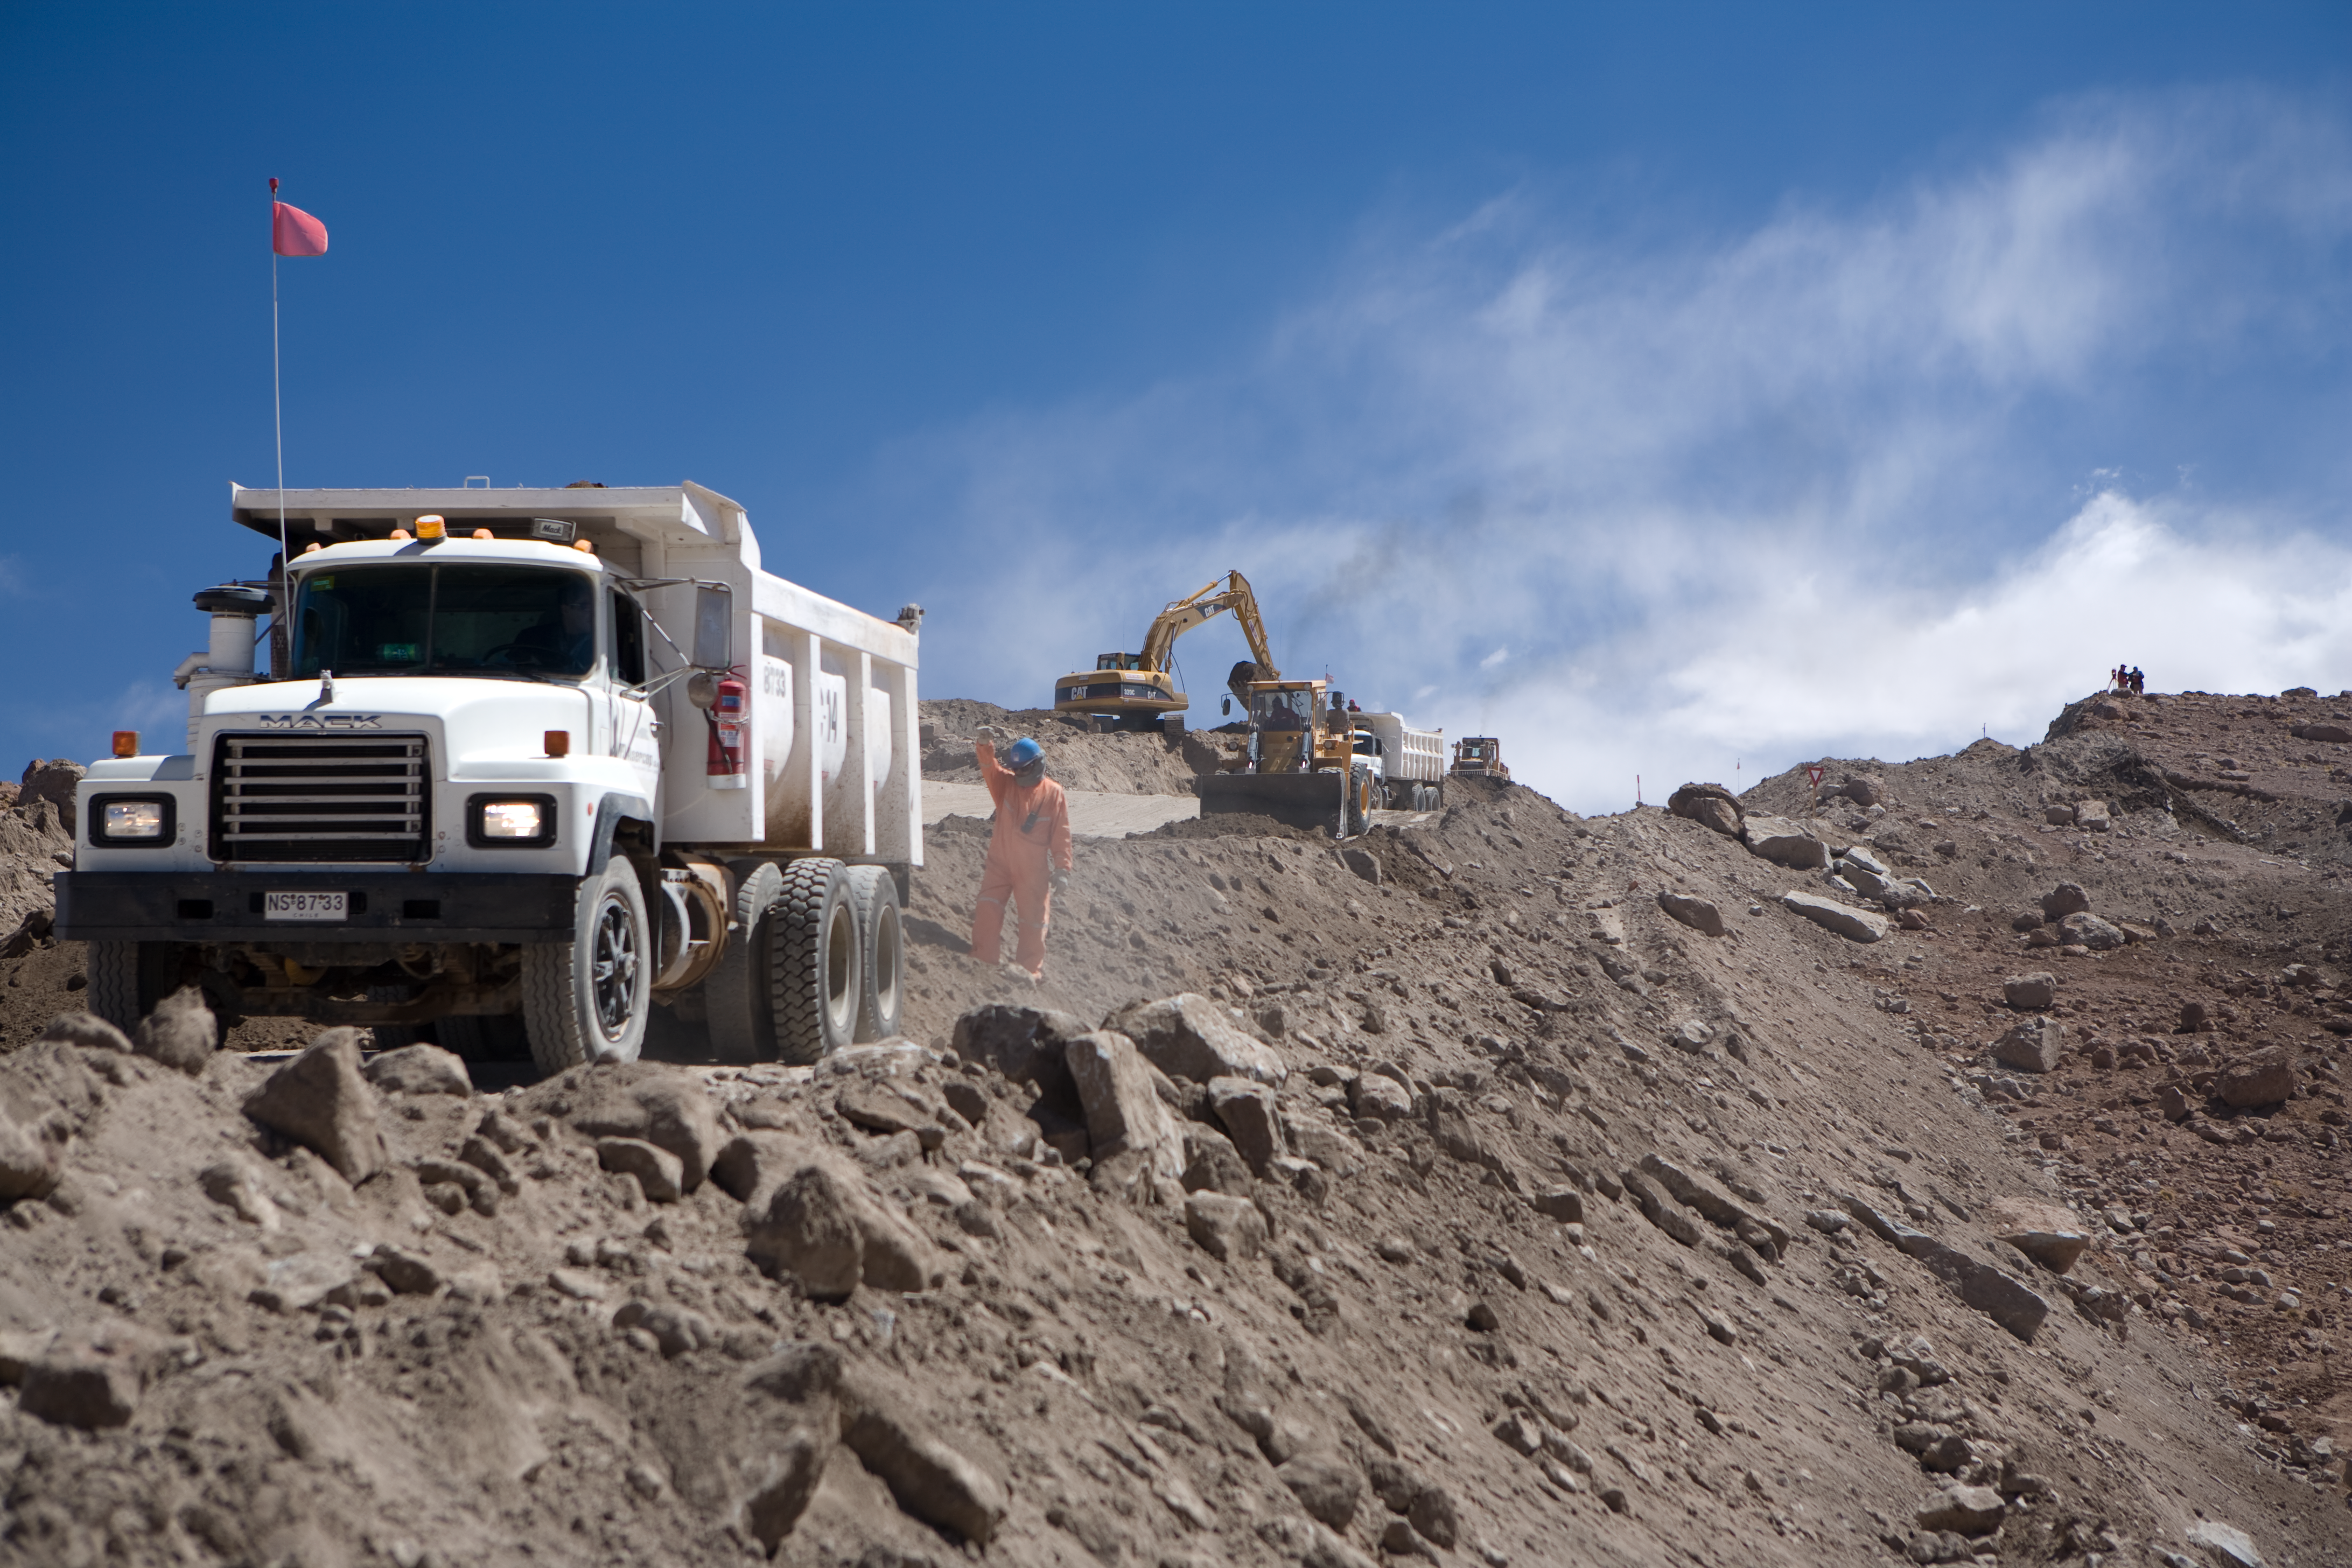

ALMA access road

Construction of the road between ALMA AOS and OSF. This road must be 12m wide so that the antennae can be transported from and to the observatory and the maintenance station. This location is at about 4500m altitude.

Credit: ALMA (ESO/NAOJ/NRAO)/H. Heyer (ESO)